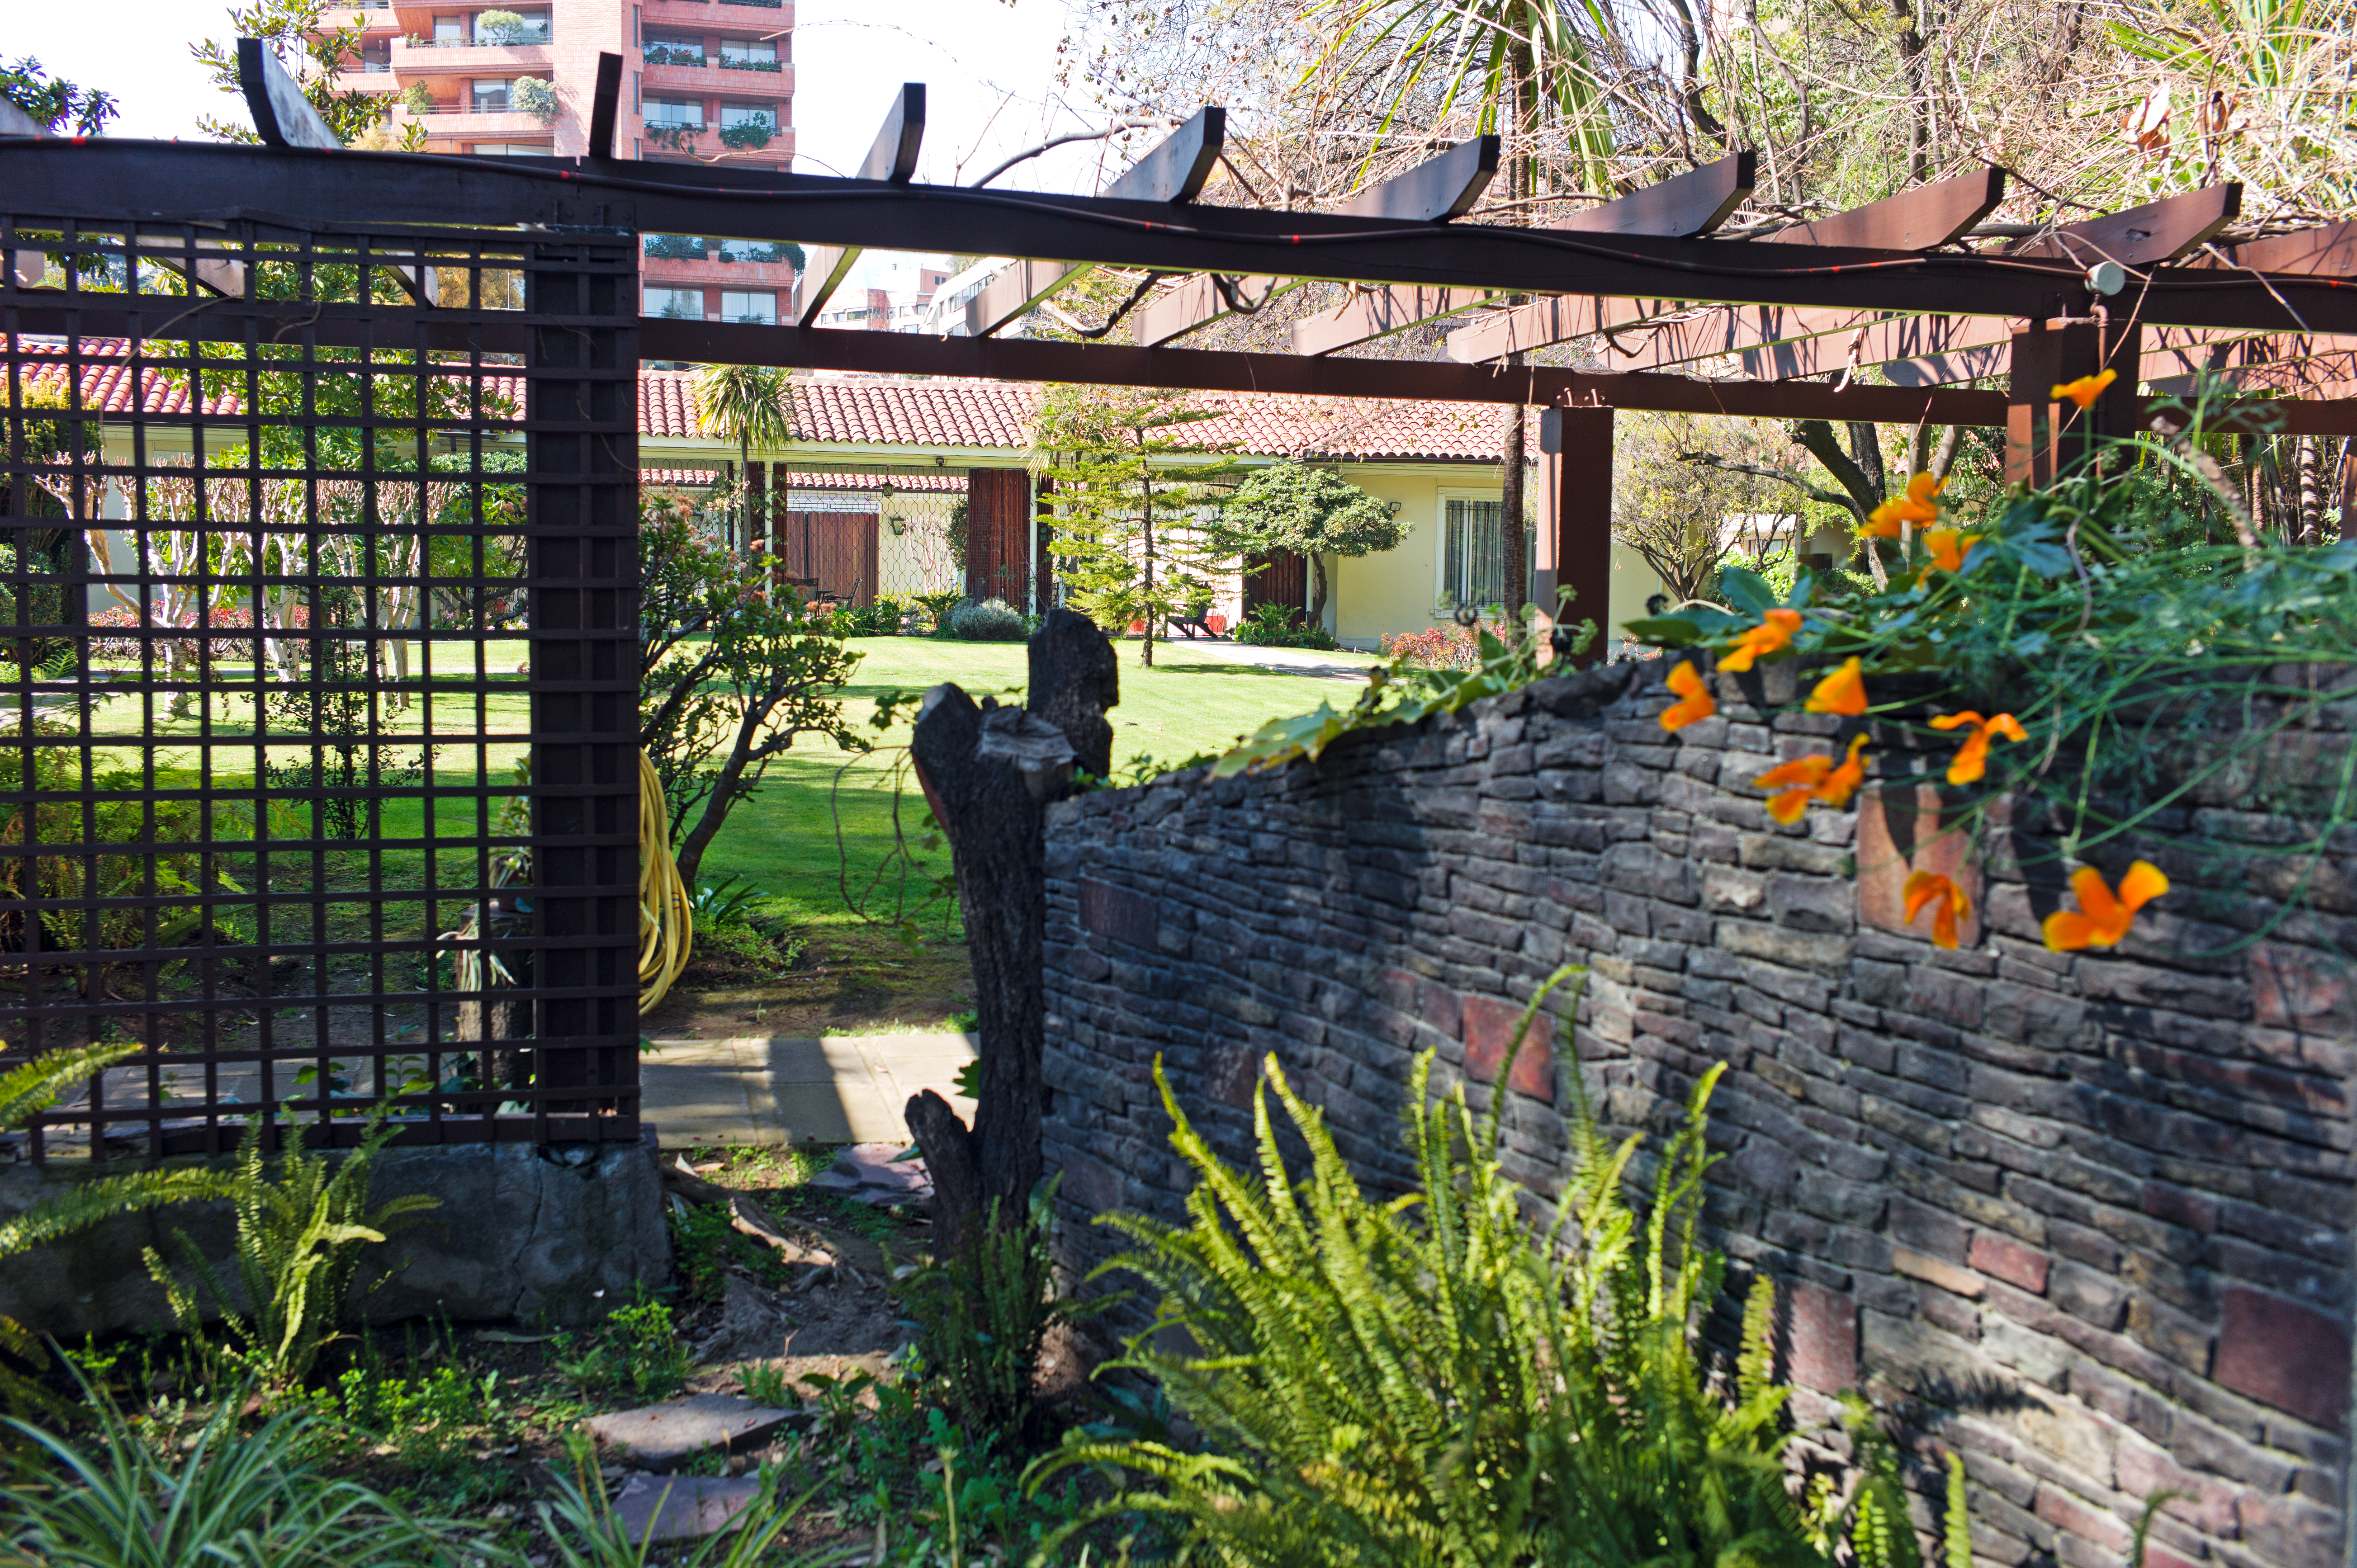

The ESO Guesthouse

View of the ESO Guesthouse in Santiago.

Credit: ESO